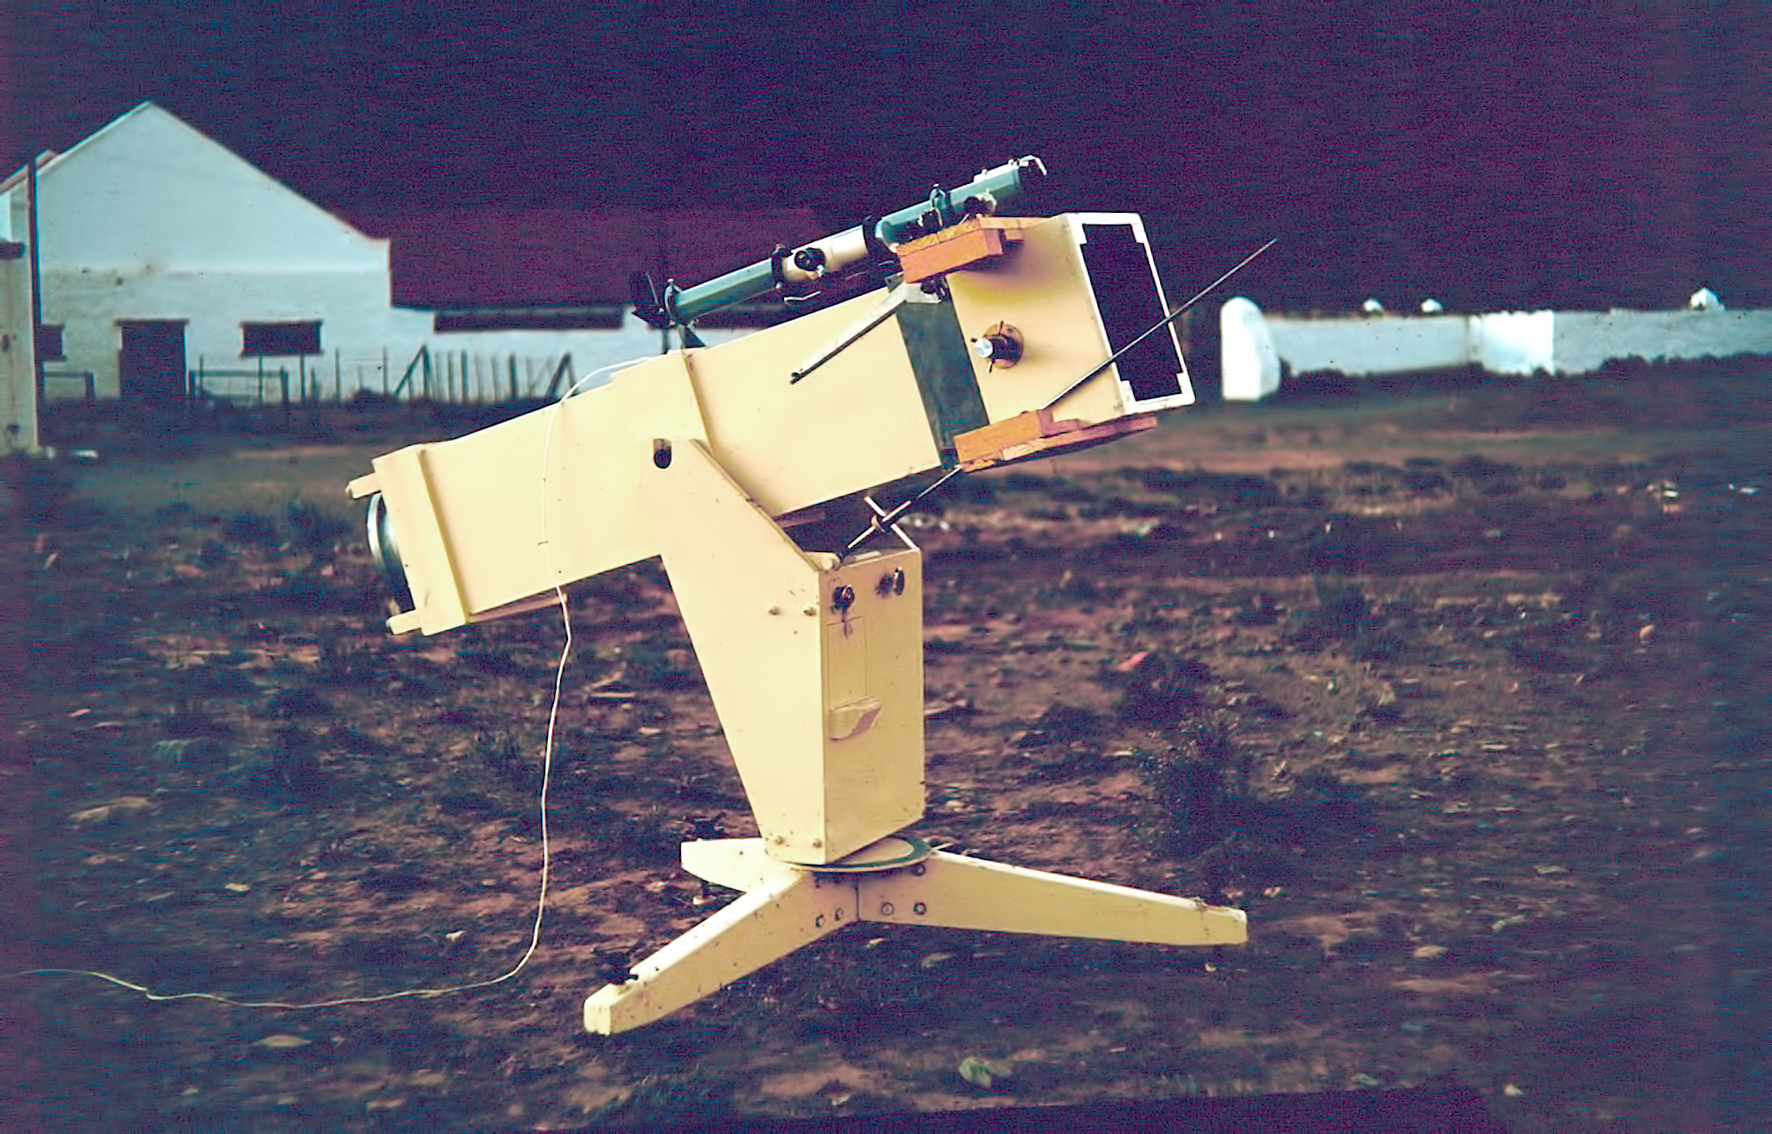

Site testing in South Africa

One of the Danjon Telescopes near the staff housing at the Table Mountain observing site in South Africa from ESO’s testing expedition in the early 1960s.

Credit: ESO/J.Doornenbal